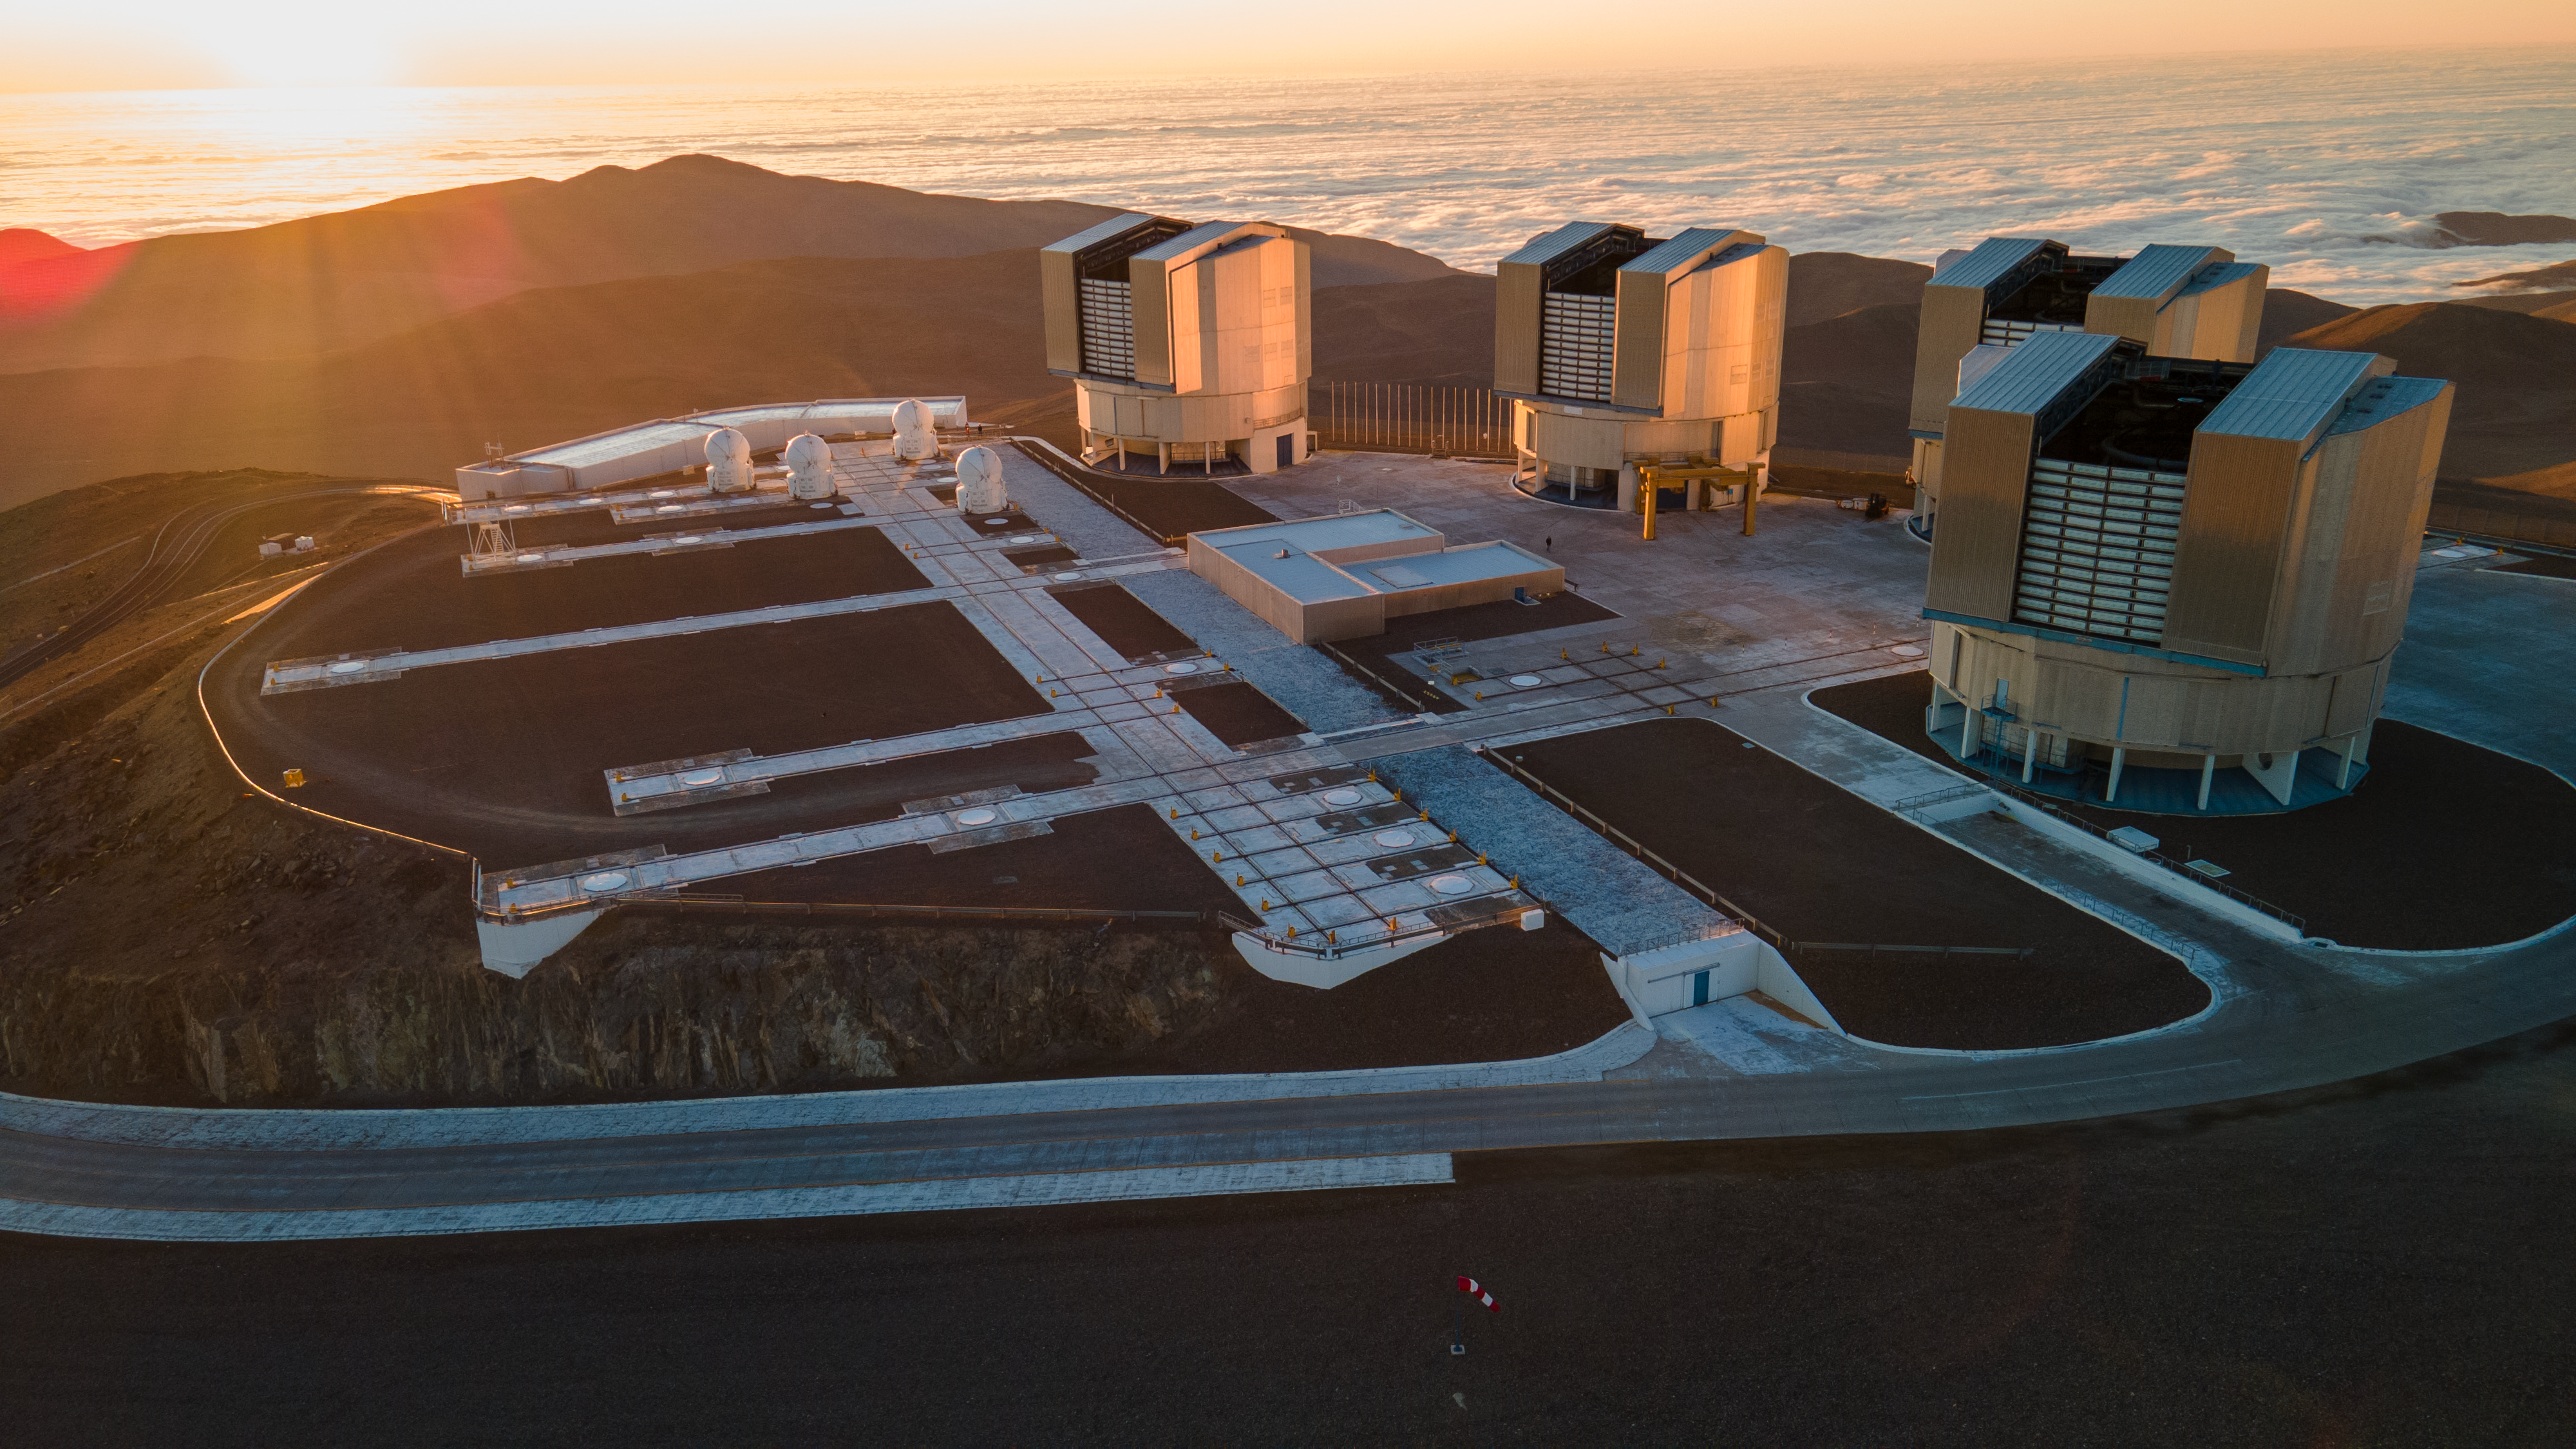

The VLT above the clouds on the Paranal platform

This image shows the four large Unit Telescopes and the four smaller Auxiliary Telescopes that make up ESO’s Very Large Telescope. The Unit Telescope 1, which started operating 25 years ago this week, stands at the centre of the image, next to the Auxiliary Telescopes.

Credit: ESO